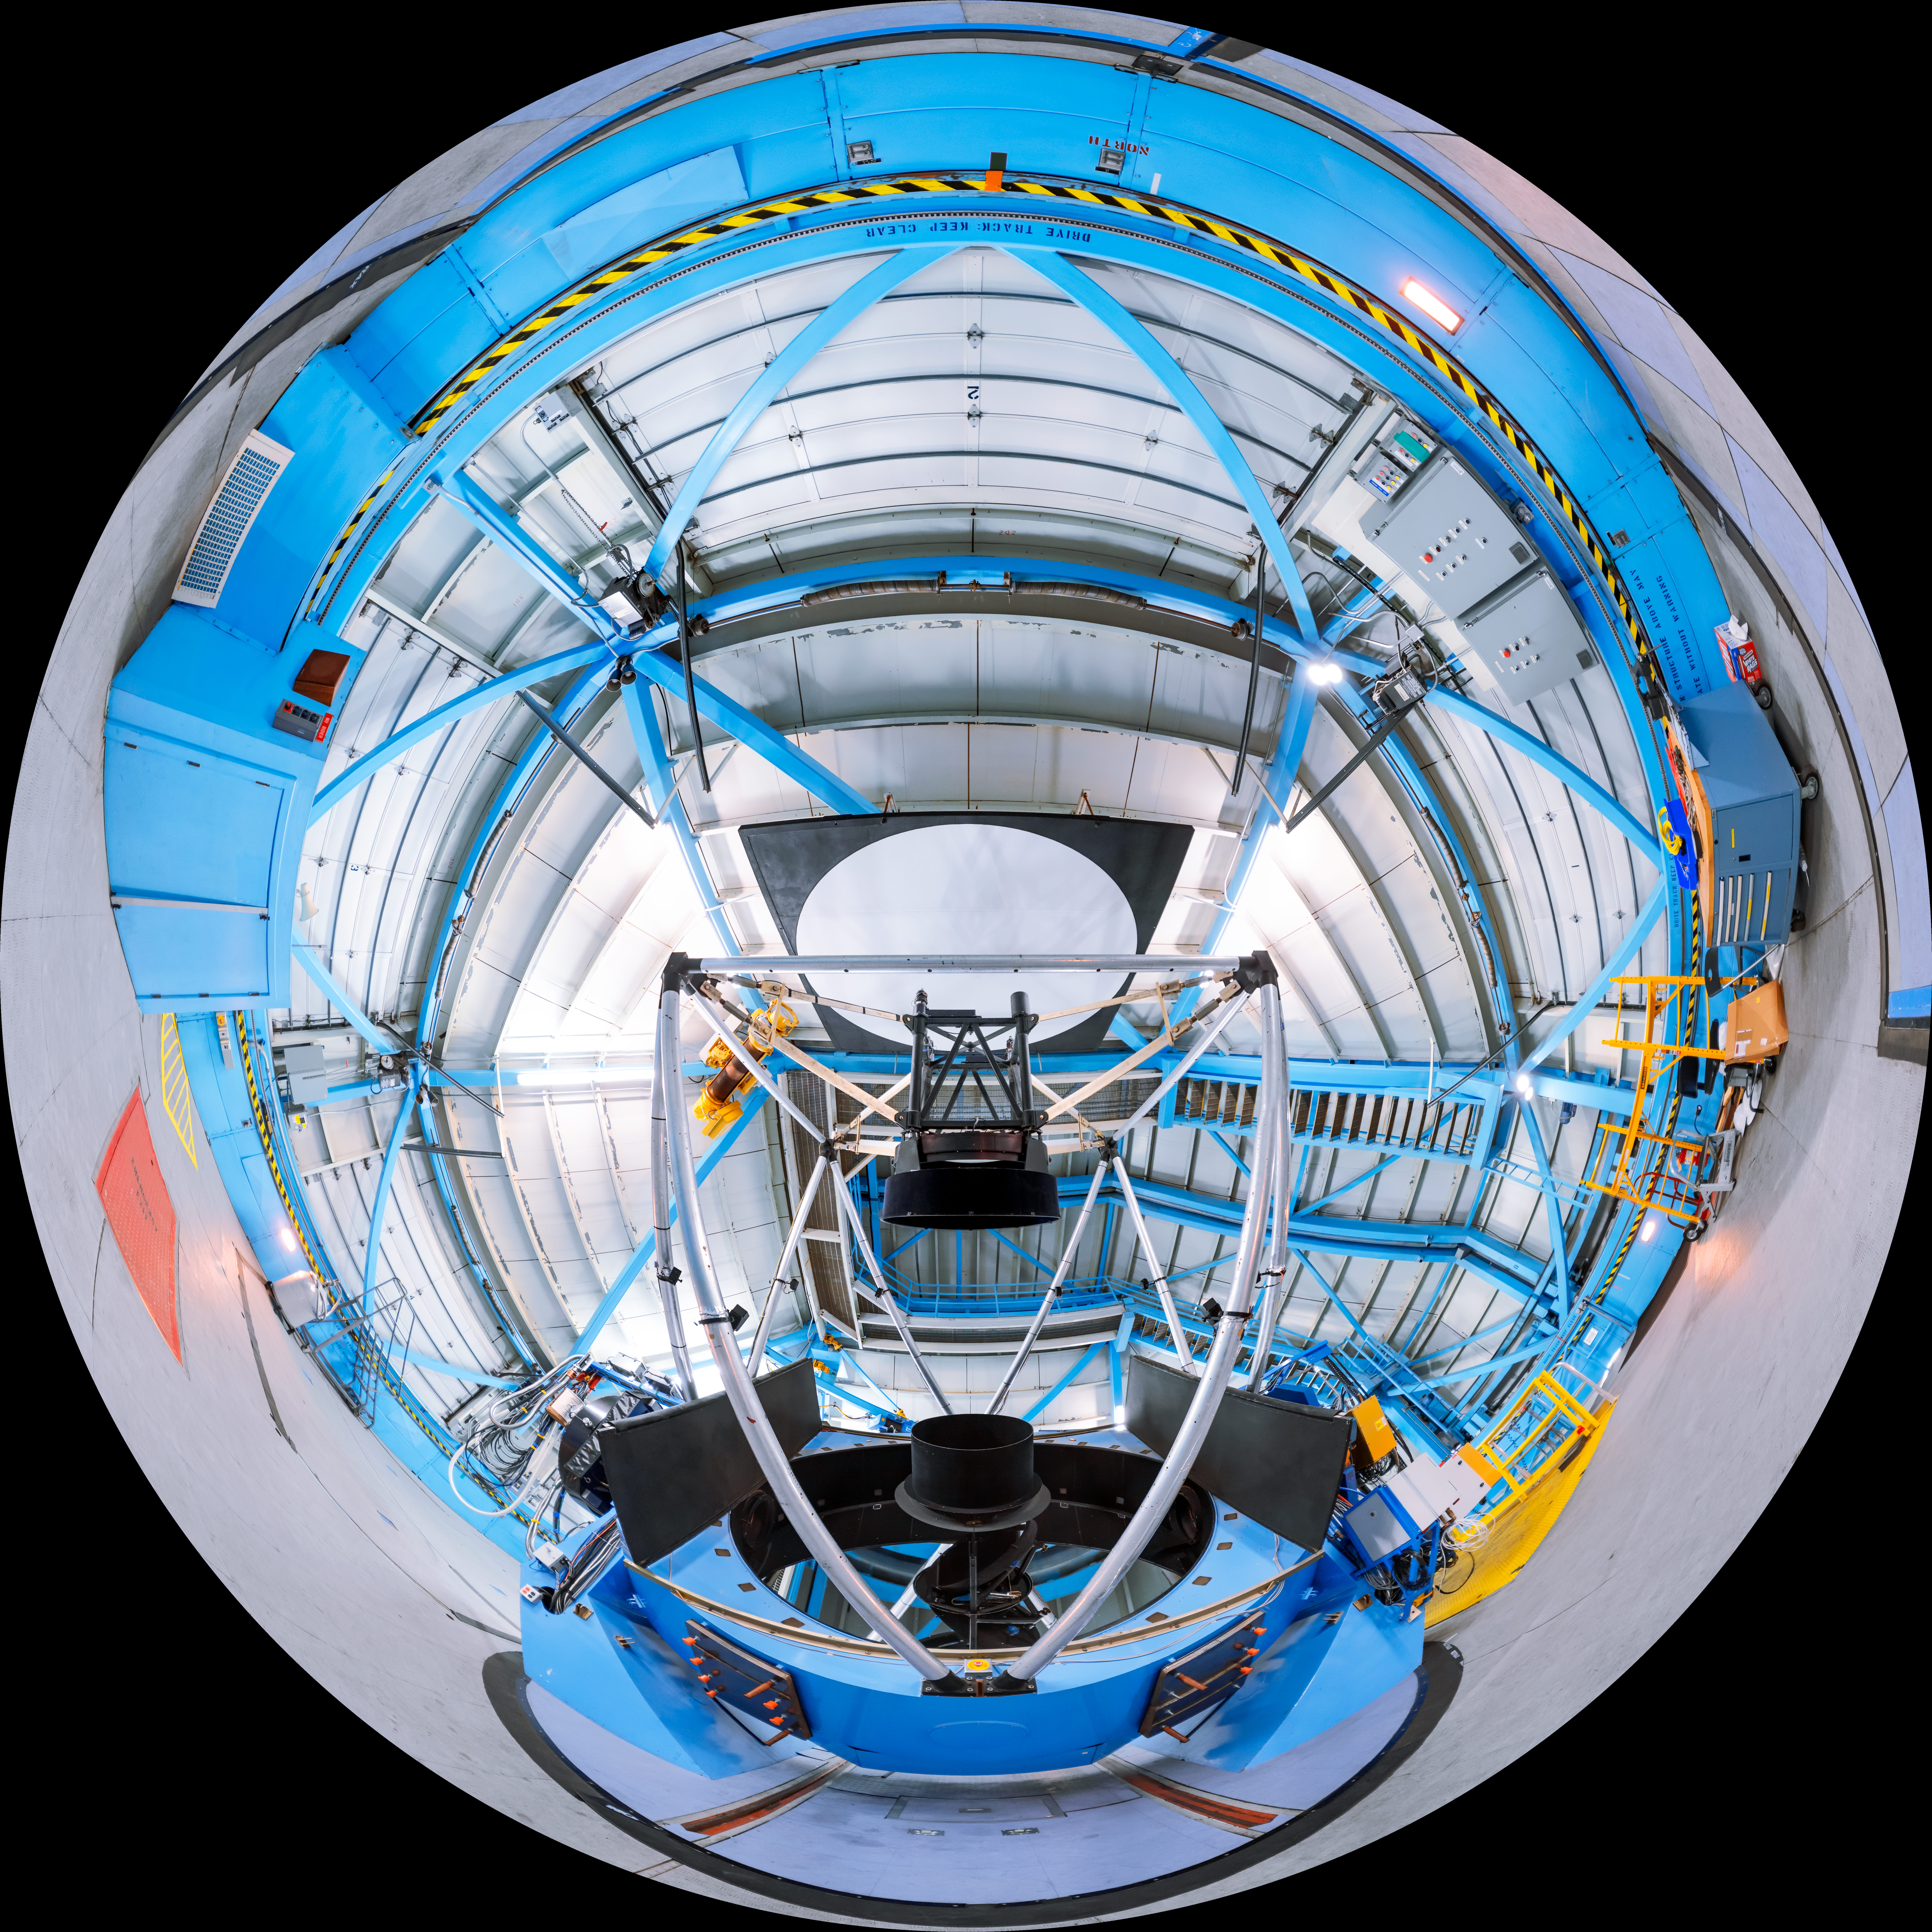

WIYN 3.5-meter Telescope Interior Fulldome

A fulldome view inside the WIYN 3.5-meter Telescope on Kitt Peak National Observatory in Arizona.

A 360 panorama version of this image can be viewed here.

Credit: KPNO/NOIRLab/NSF/AURA/T. Slovinský